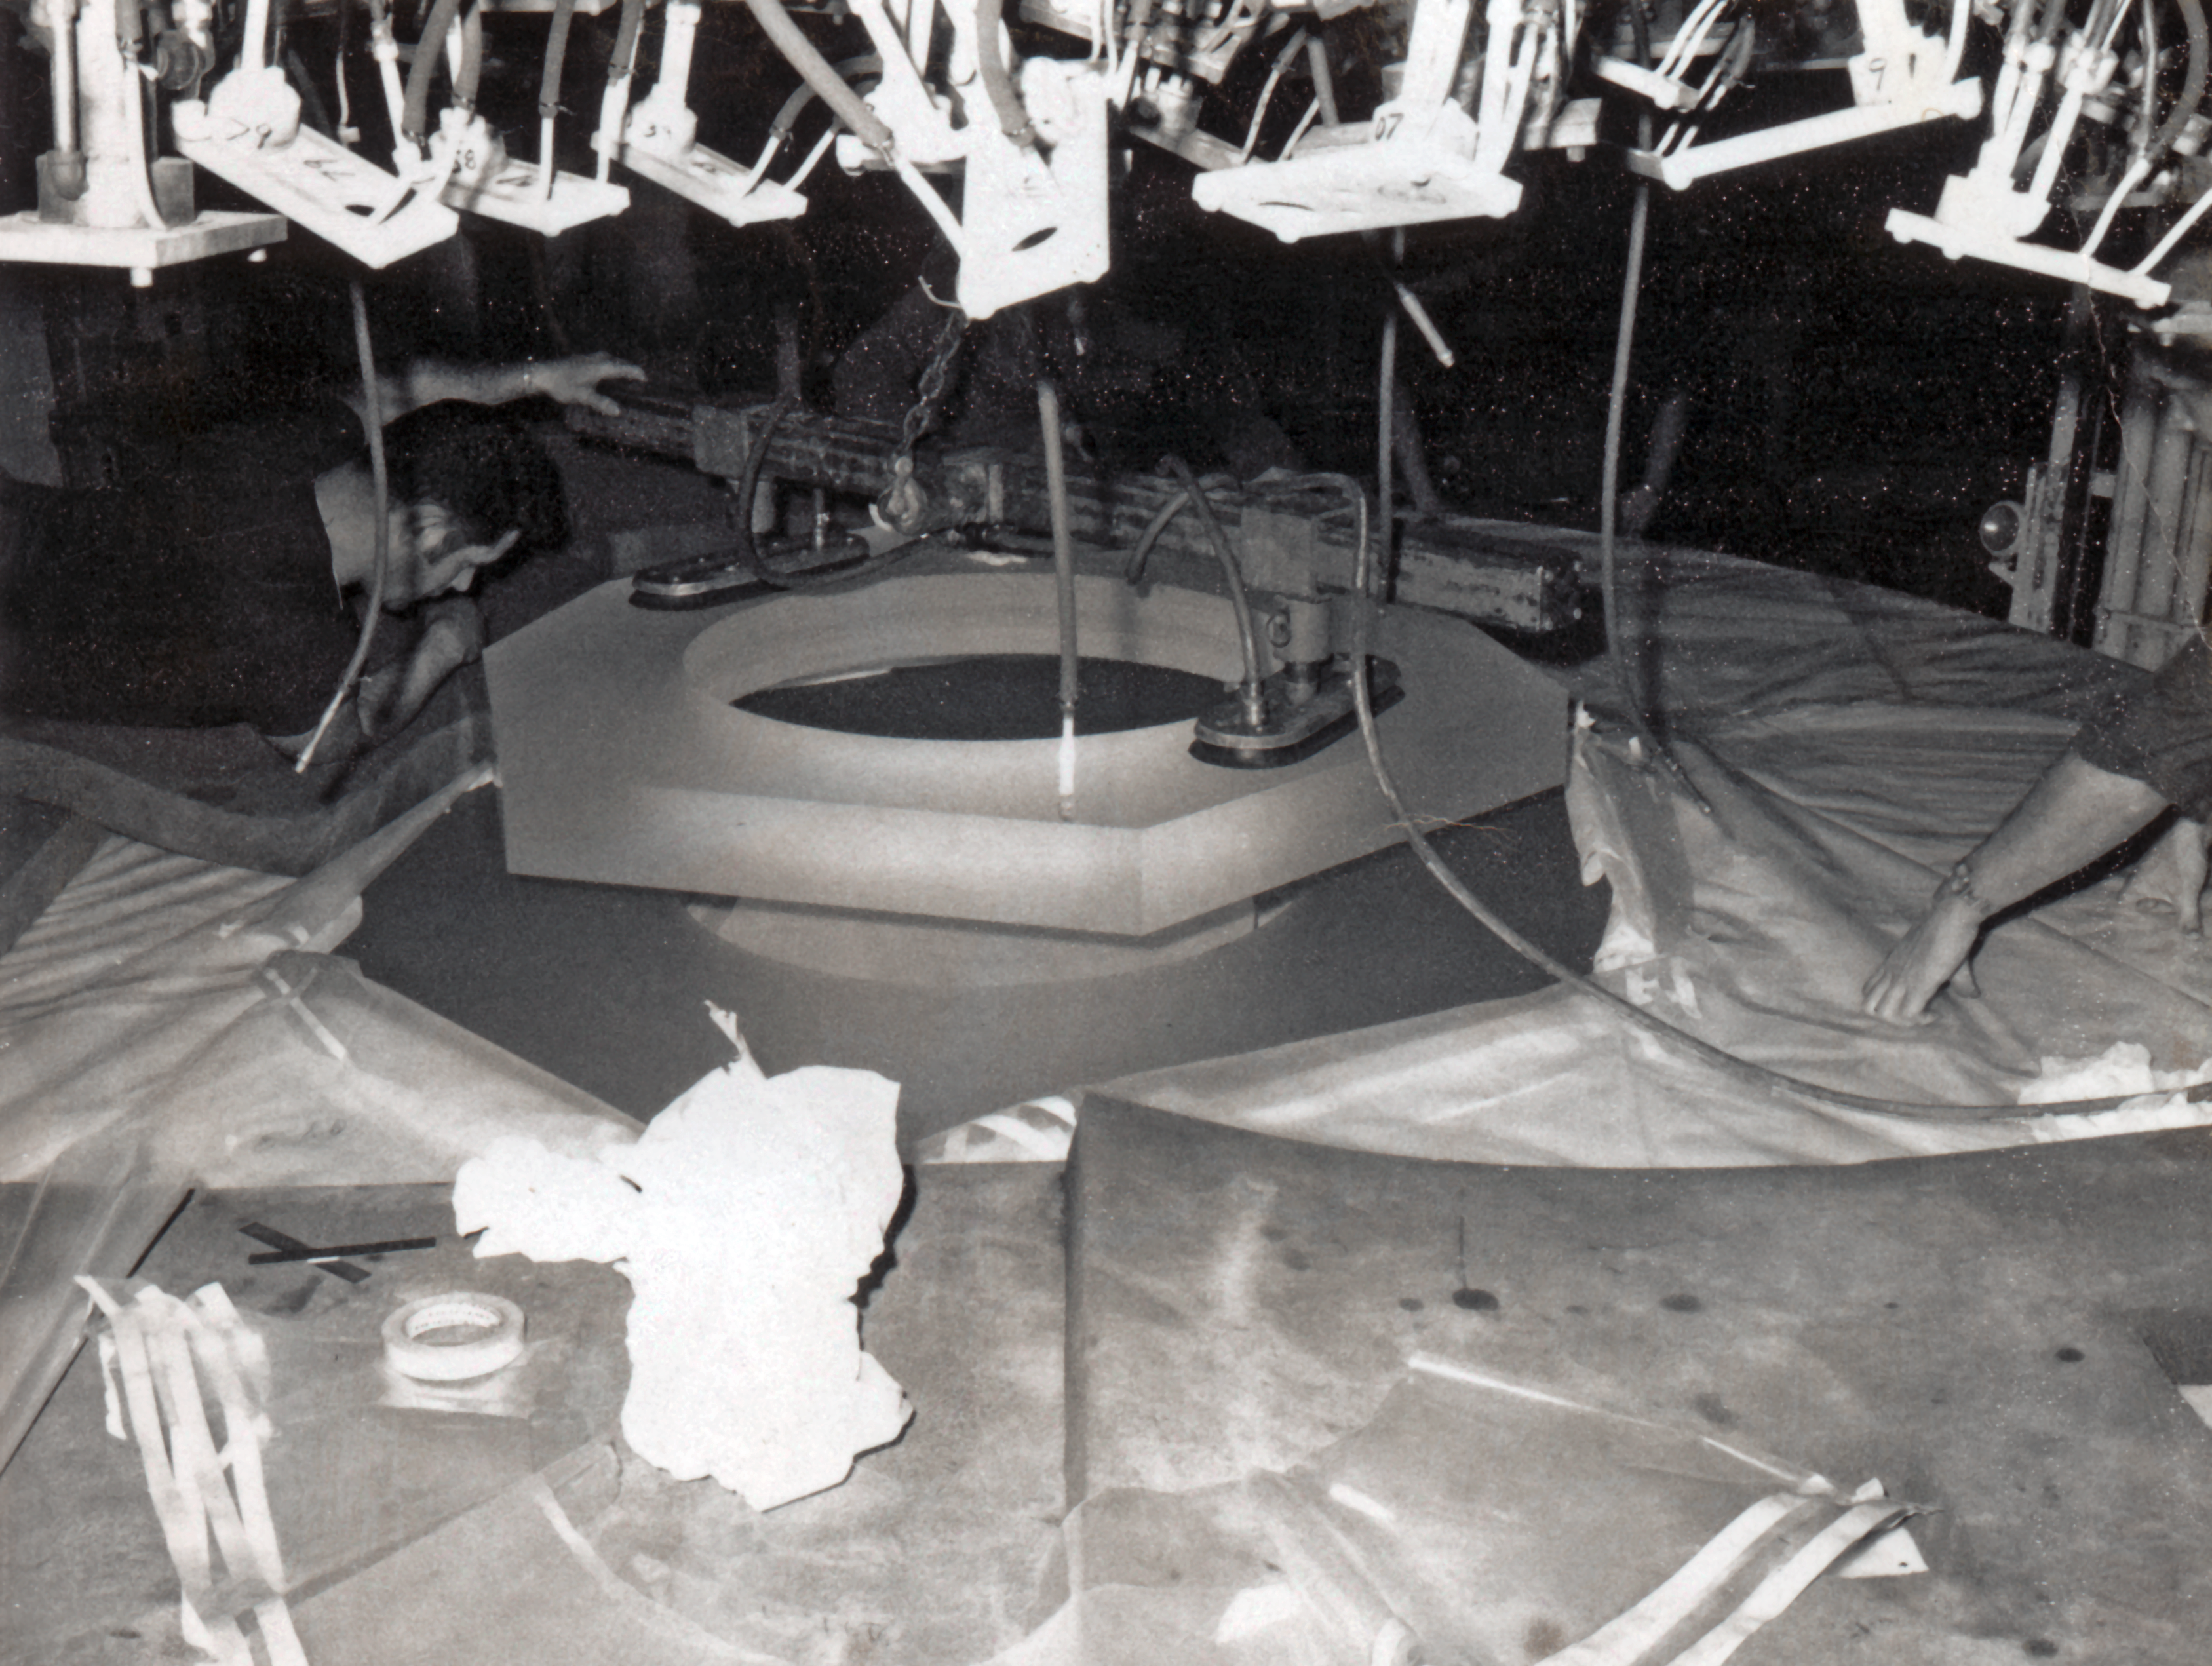

3.6M Telescope primary mirror

The primary mirror for the ESO 3.6 metre Telescope at Corning. From Blauuw (1967, p.151)

Credit: ESO